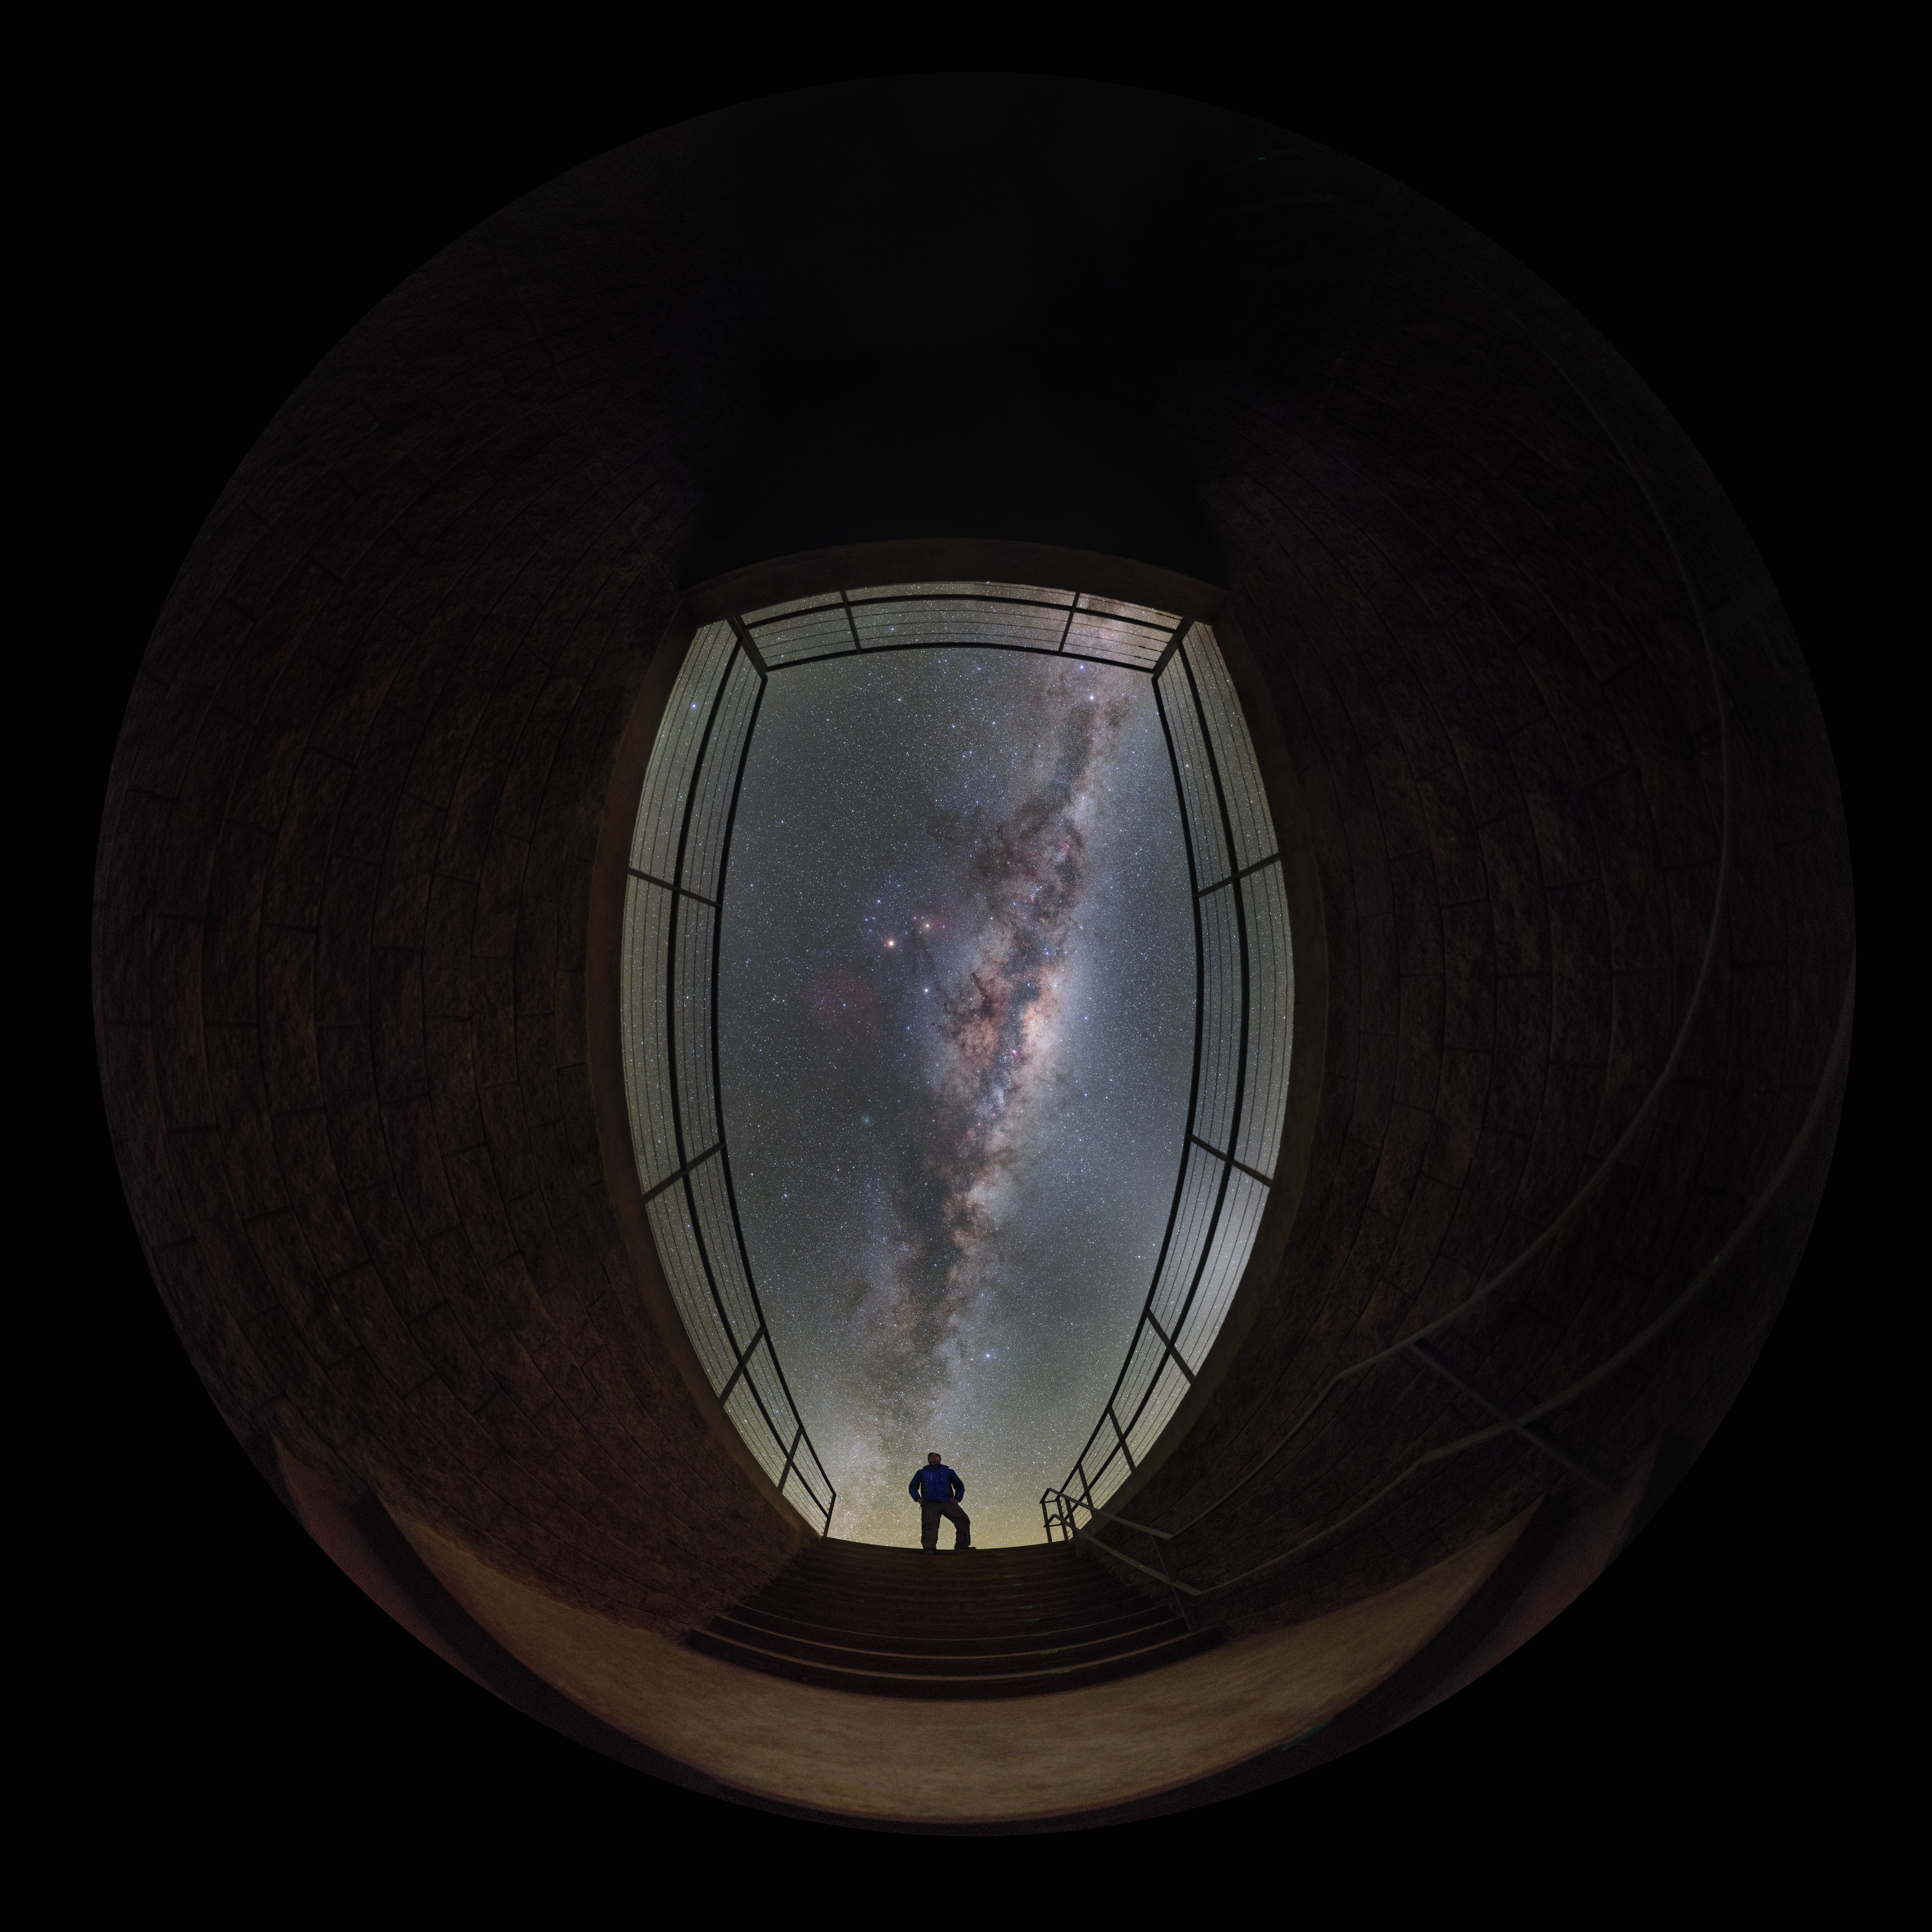

Fisheye on the galaxy

How does a fish see the Milky Way? We can get a pretty good idea thanks to this picture of our galaxy, taken with a fisheye lens from the entrance of the Paranal Residencia at the Paranal Observatory’s Base Camp, located 3 km away from ESO’s Very Large Telescope (VLT).

The Paranal Residencia is a true “oasis for astronomers”. Located in the Atacama desert, one of the driest regions on our planet, it is a comfortable and modern building where ESO staff and visitors can rest during their long shifts and withstand the extreme local climatic conditions. The Residencia is a subterranean construction with a 35-metre wide glass-covered dome, which brings in natural light, and a swimming pool, which helps the staff to relax and also contributes to the building’s humidification system. The building’s facade opens towards the Pacific Ocean, just 12 kilometres away.

From its southern latitude, Paranal offers a unique view of the Milky Way. It is estimated that the Milky Way contains a few hundred billions of stars. Most of them lie on the galactic plane, with their light giving rise to the luminous band stretching across the night sky which we can admire from Earth.

Credit: ESO/P. Horálek